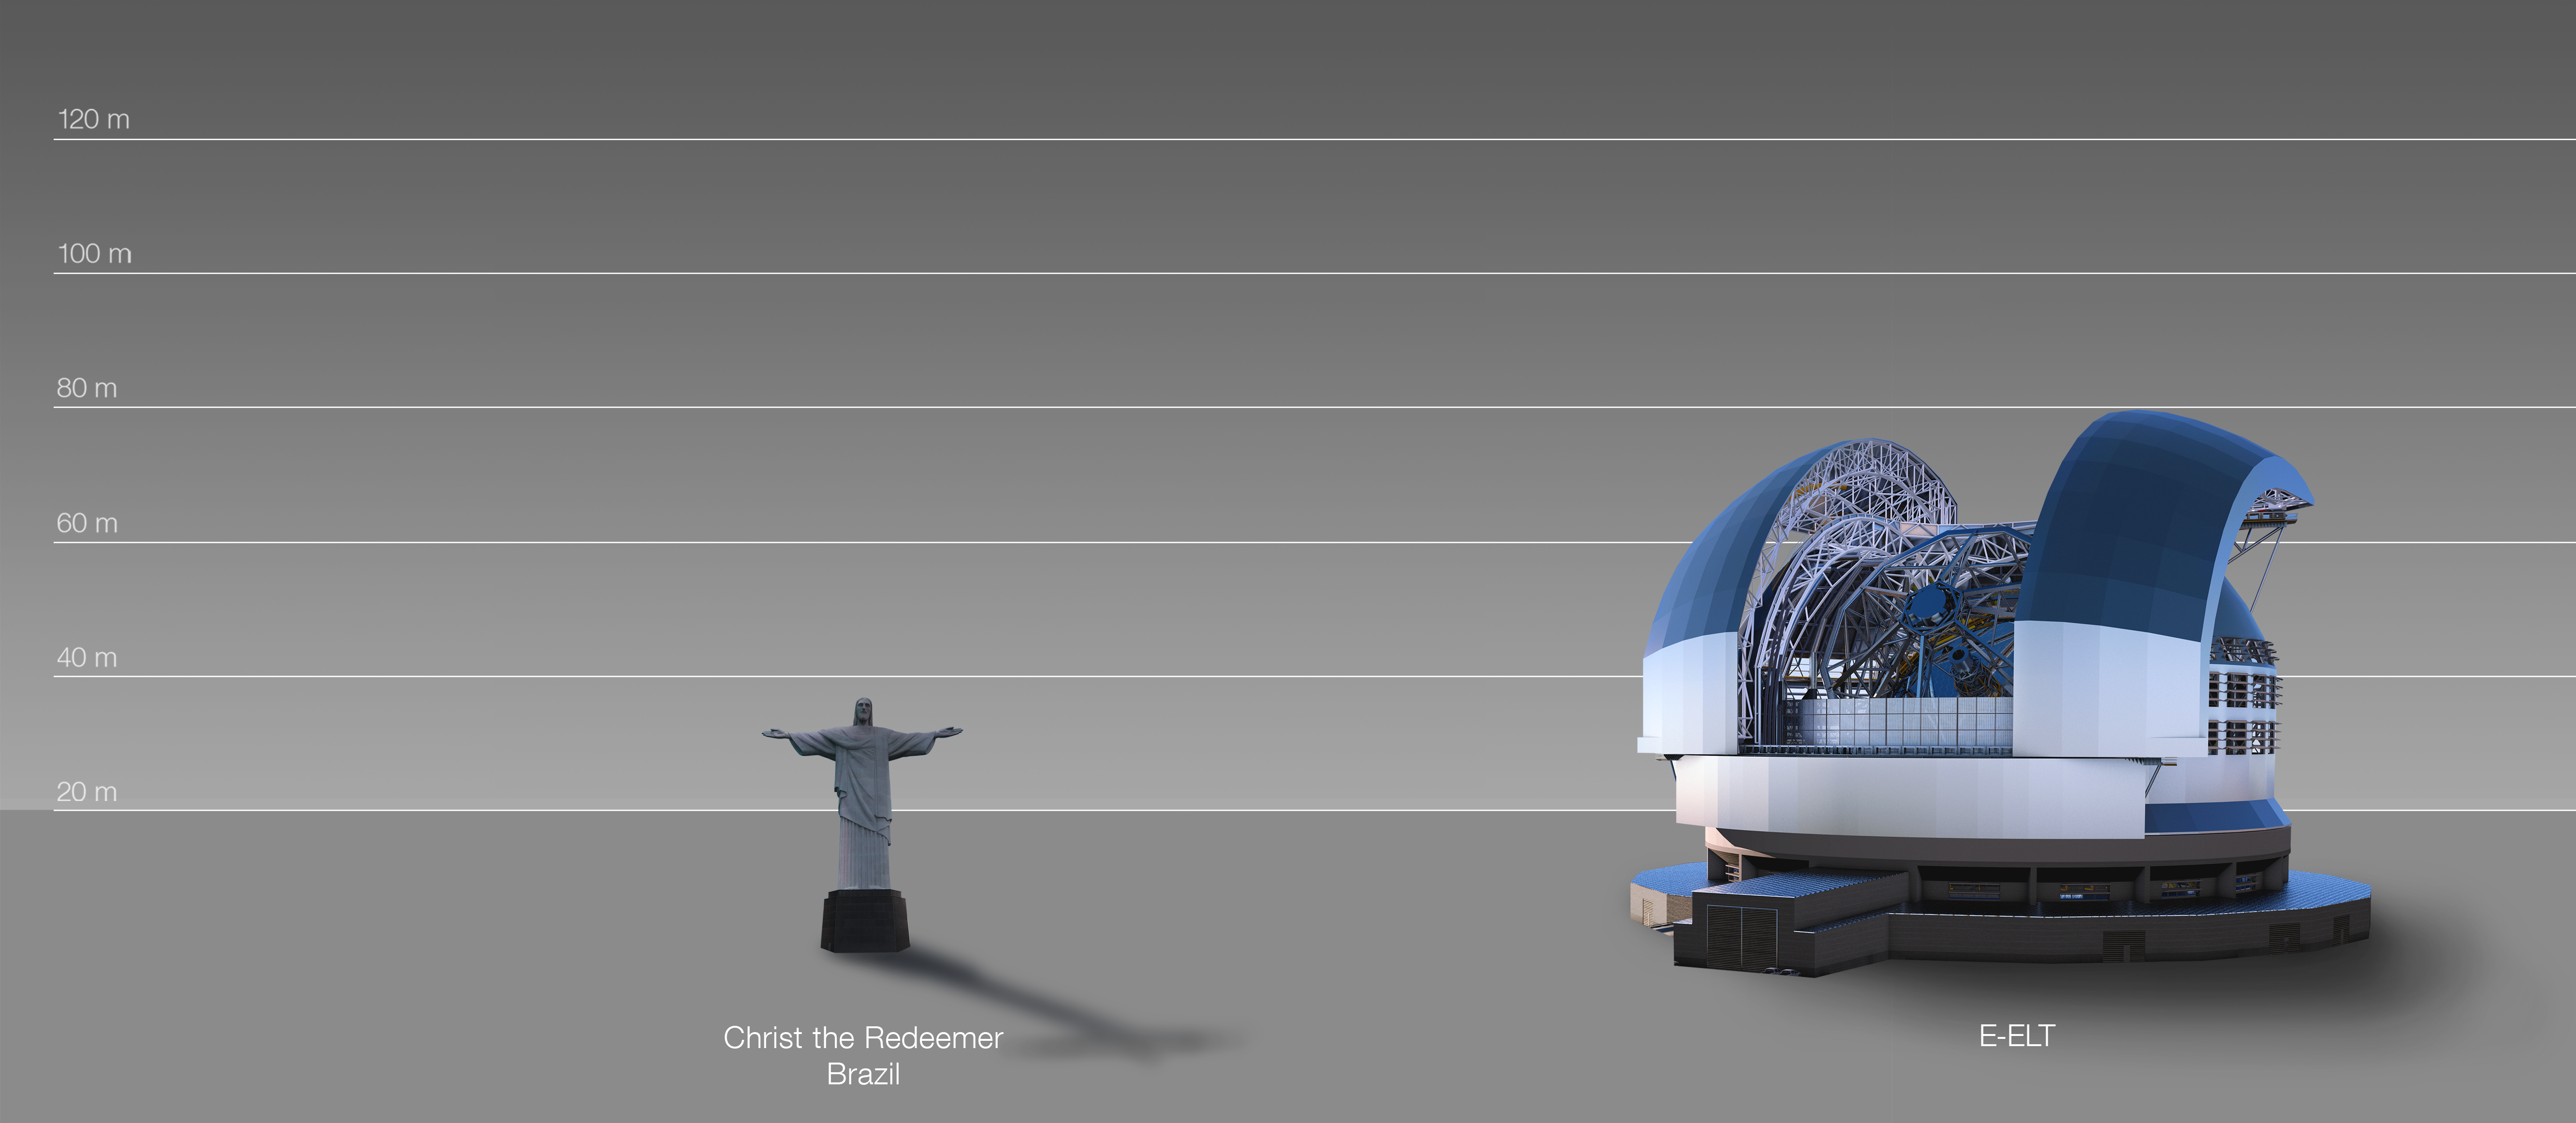

The ELT compared to the statue of Christ the Redeemer in Rio de Janeiro, Brazil

This artist's impression compares the ELT to the statue of Christ the Redeemer in Rio de Janeiro, Brazil.

The design for the ELT shown here was published in 2016. (eso1617)

Credit: ESO